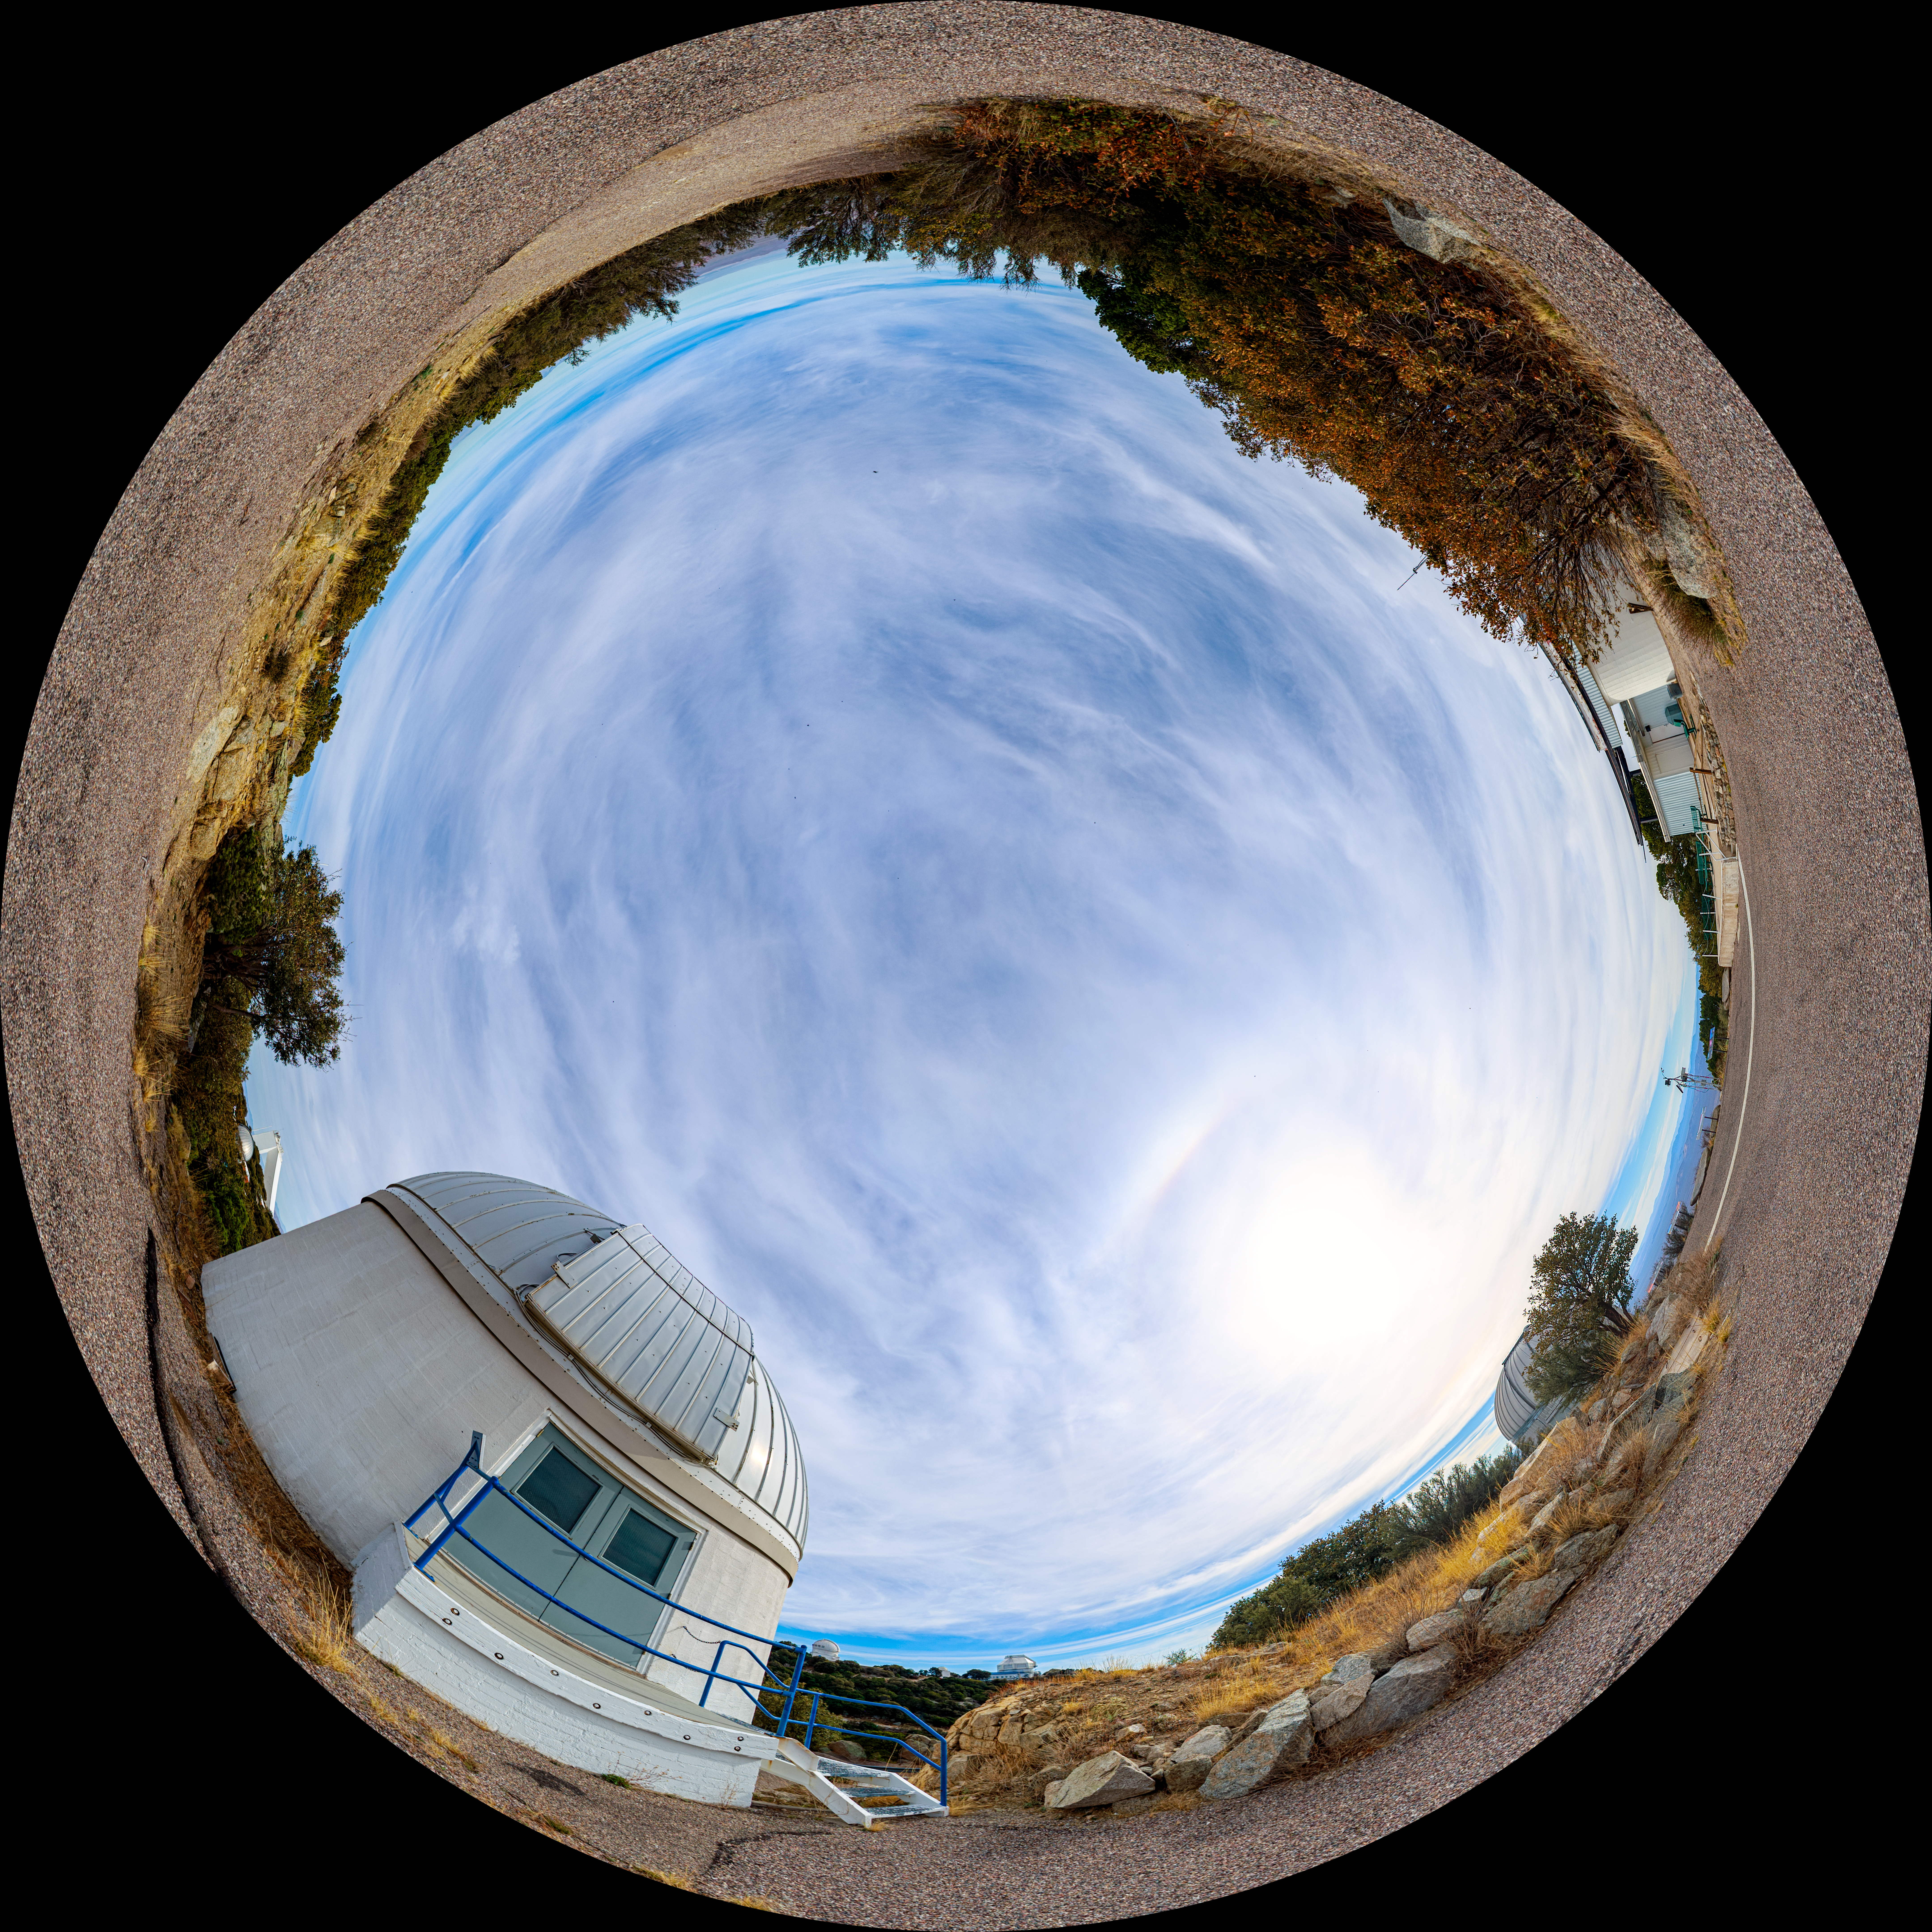

Kitt Peak Visitor Center, ROR & SARA Fulldome

This 360-degree fulldome image shows the Kitt Peak Visitor Center, Visitor Center Roll Off Roof Observatory, and SARA Kitt Peak Telescope.

A 360-degree panorama version of this image can be found here.

Credit: NOIRLab/AURA/NSF/P. Horálek